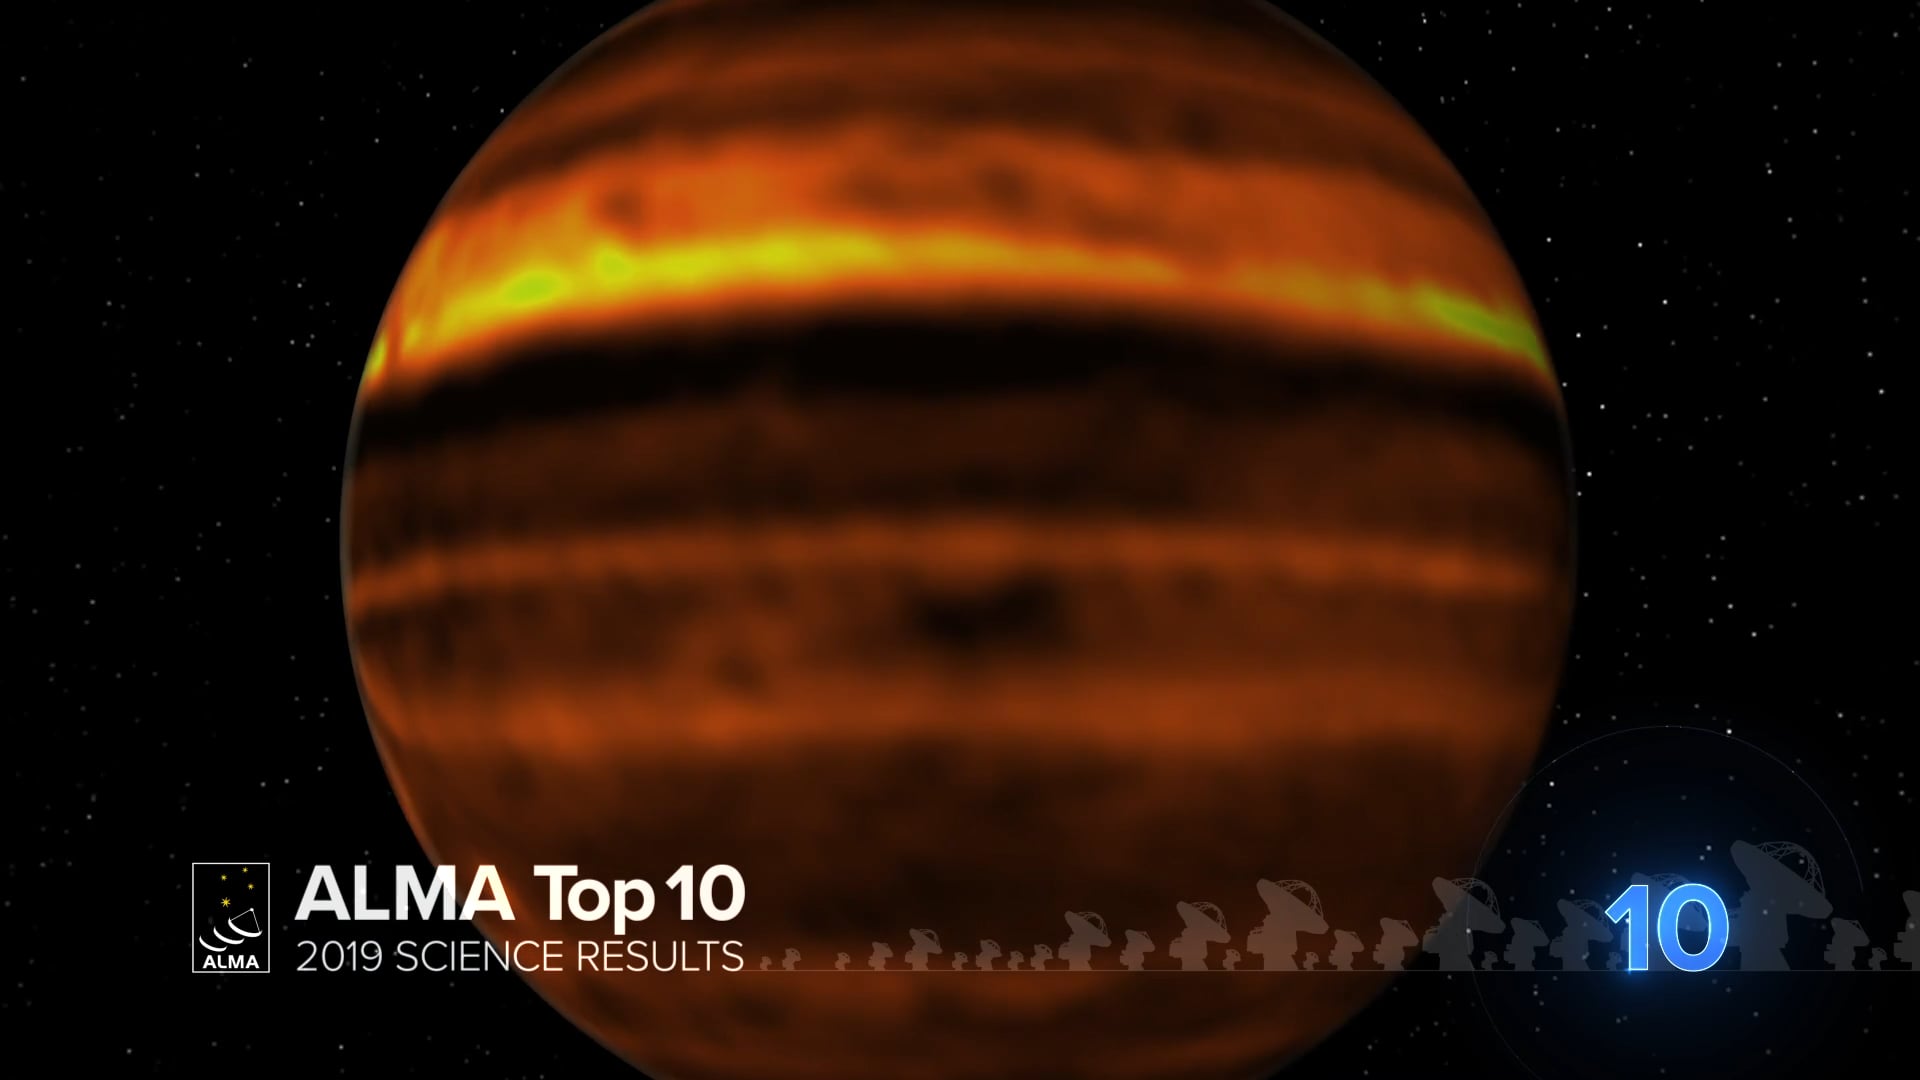

10 - ALMA Top 10: Inside Jupiter's Storms

Swirling clouds, big colorful bands, giant storms, here is the beautiful and turbulent atmosphere of Jupiter in radio waves. Phil Plait, the Bad Astronomer, counts down the best ALMA Observatory observations of 2019.

Credit: NRAO/AUI/NSF; S. Dagnello; NASA/Hubble